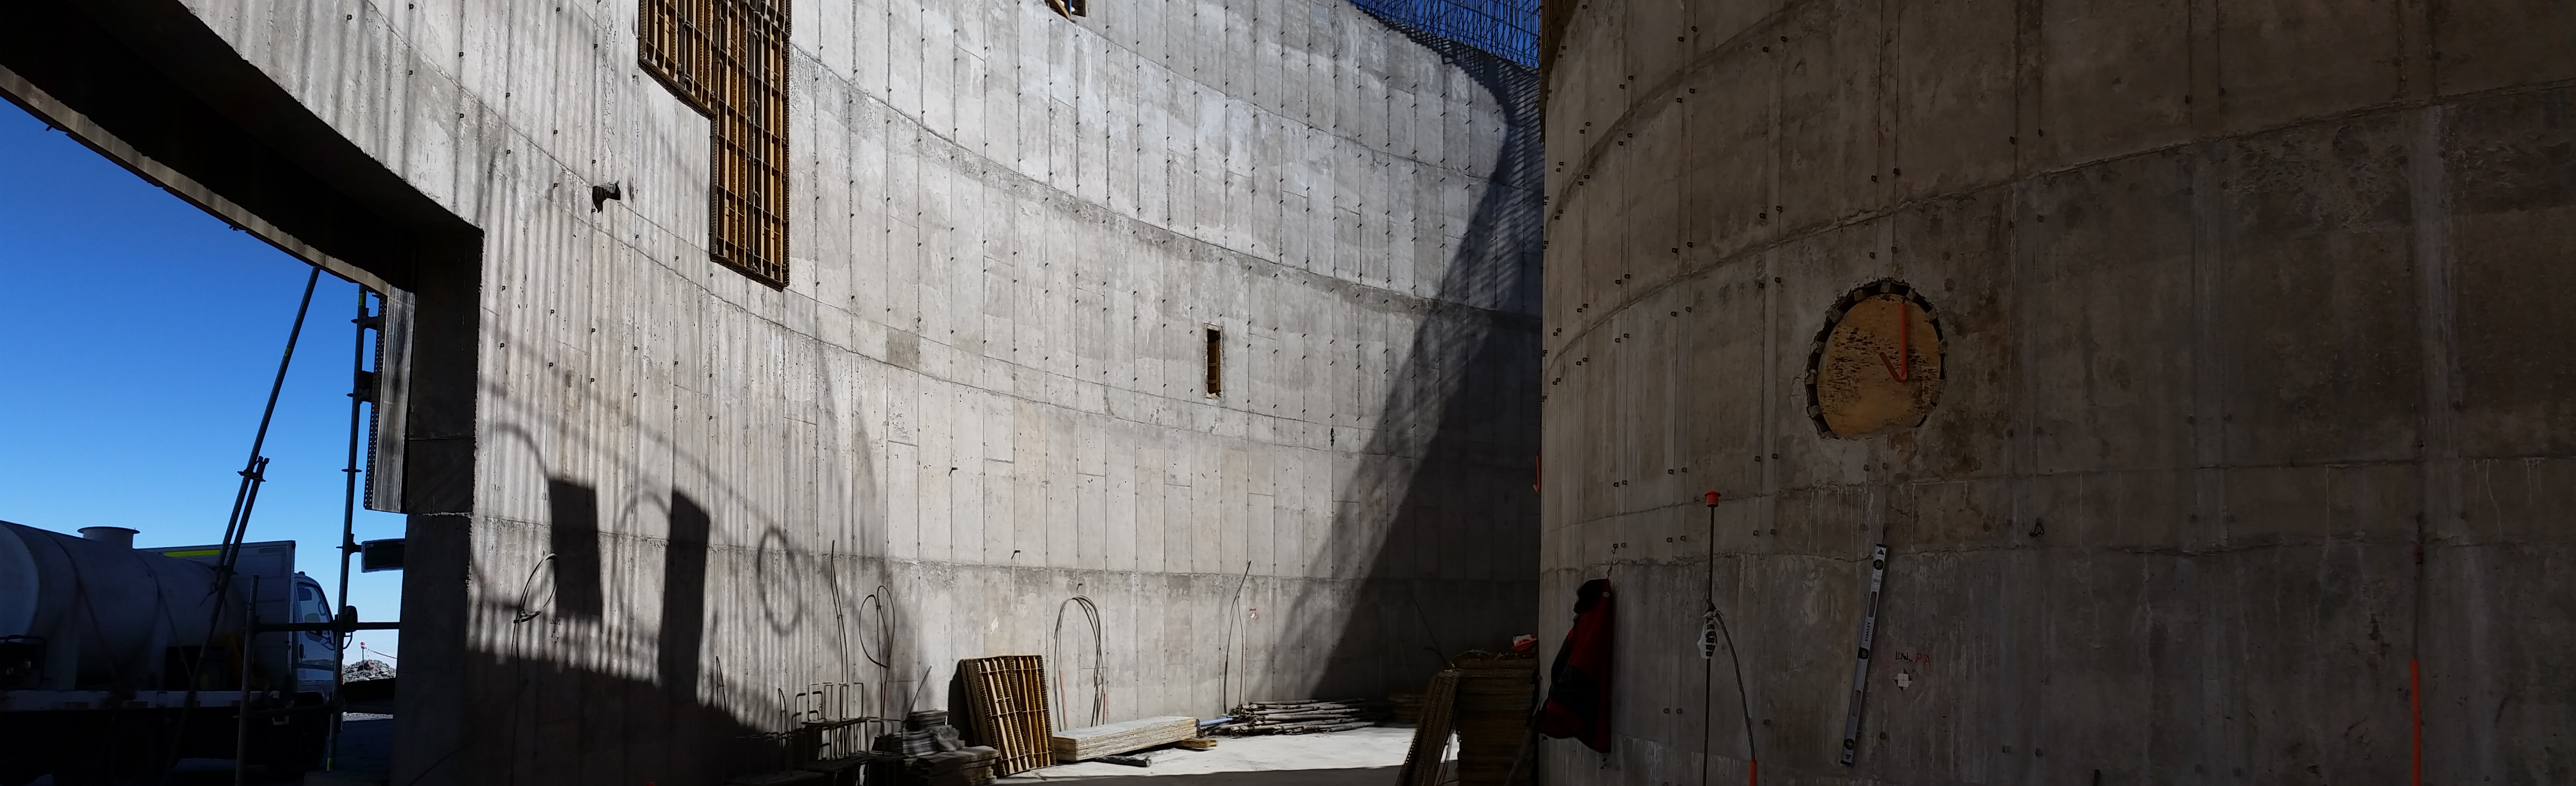

Progress

Progress advances on the lower enclosure.

Credit: Rubin Observatory/NSF/AURA